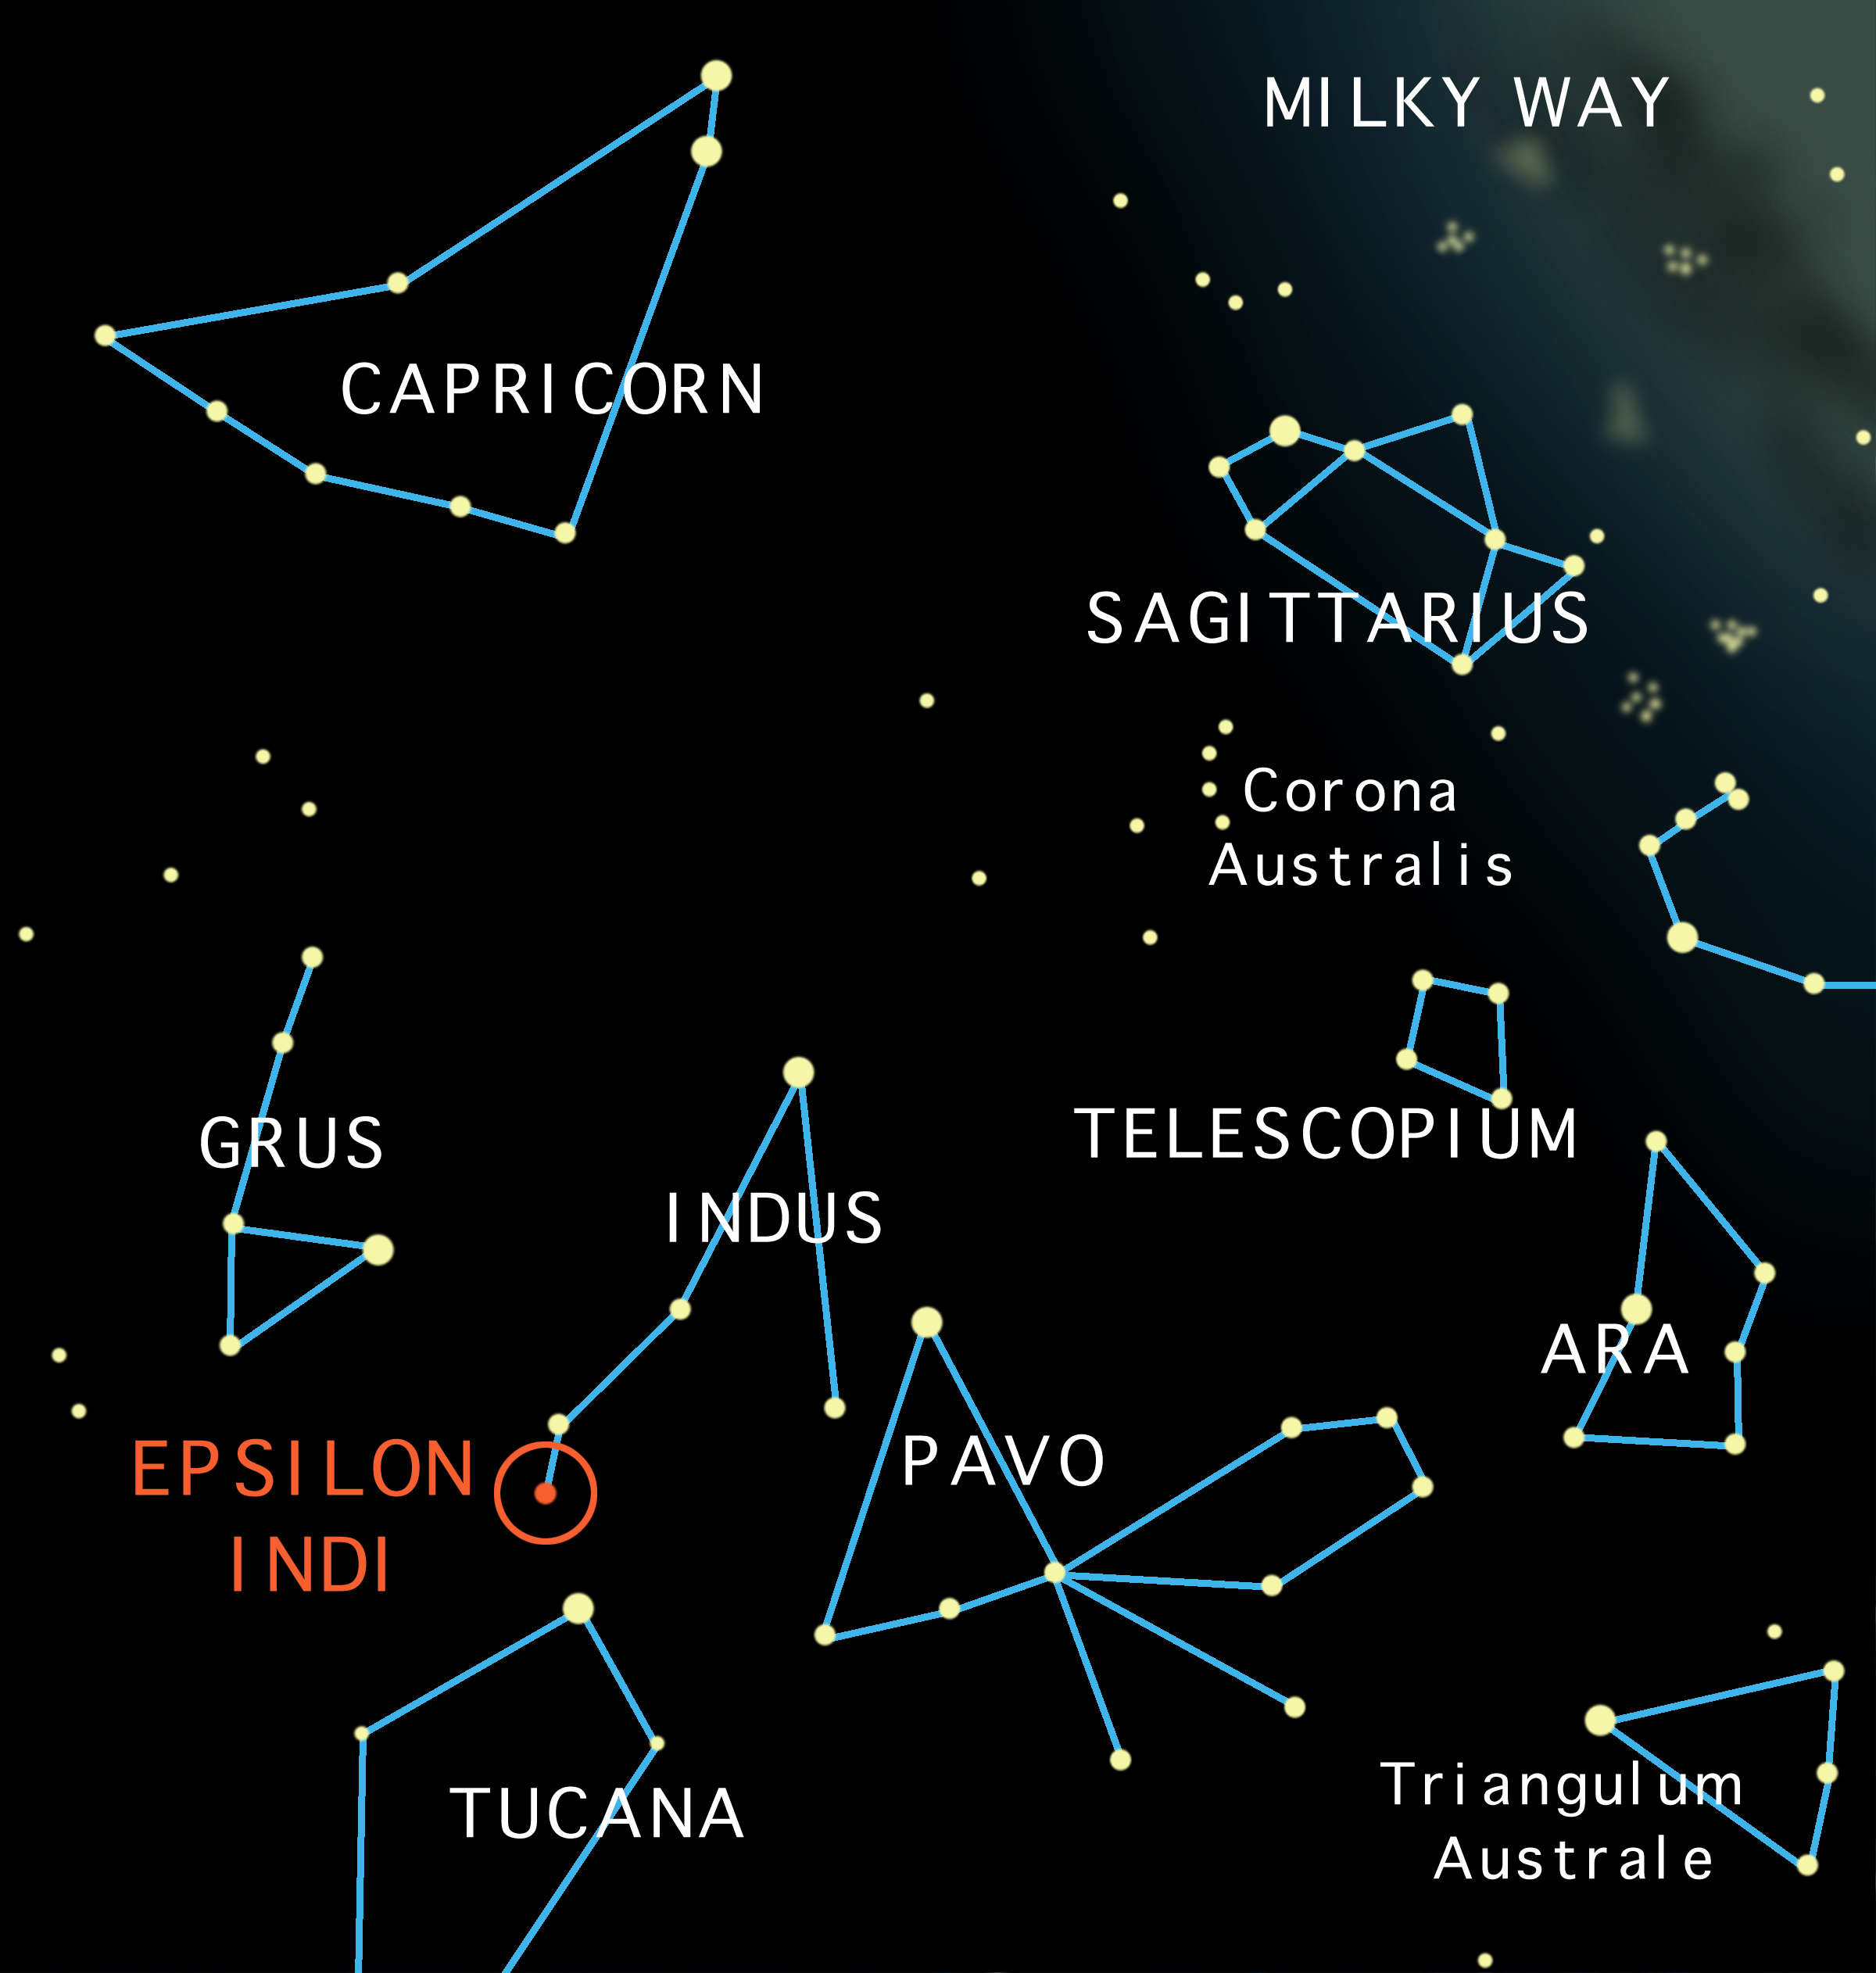

Naked-eye locator map for Epsilon Indi

Naked-eye locator map for Epsilon Indi showing nearby bright stars/constellations visible in the Southern Hemisphere.

Credit: International Gemini Observatory/NOIRLab/NSF/AURA/Lomberg J.